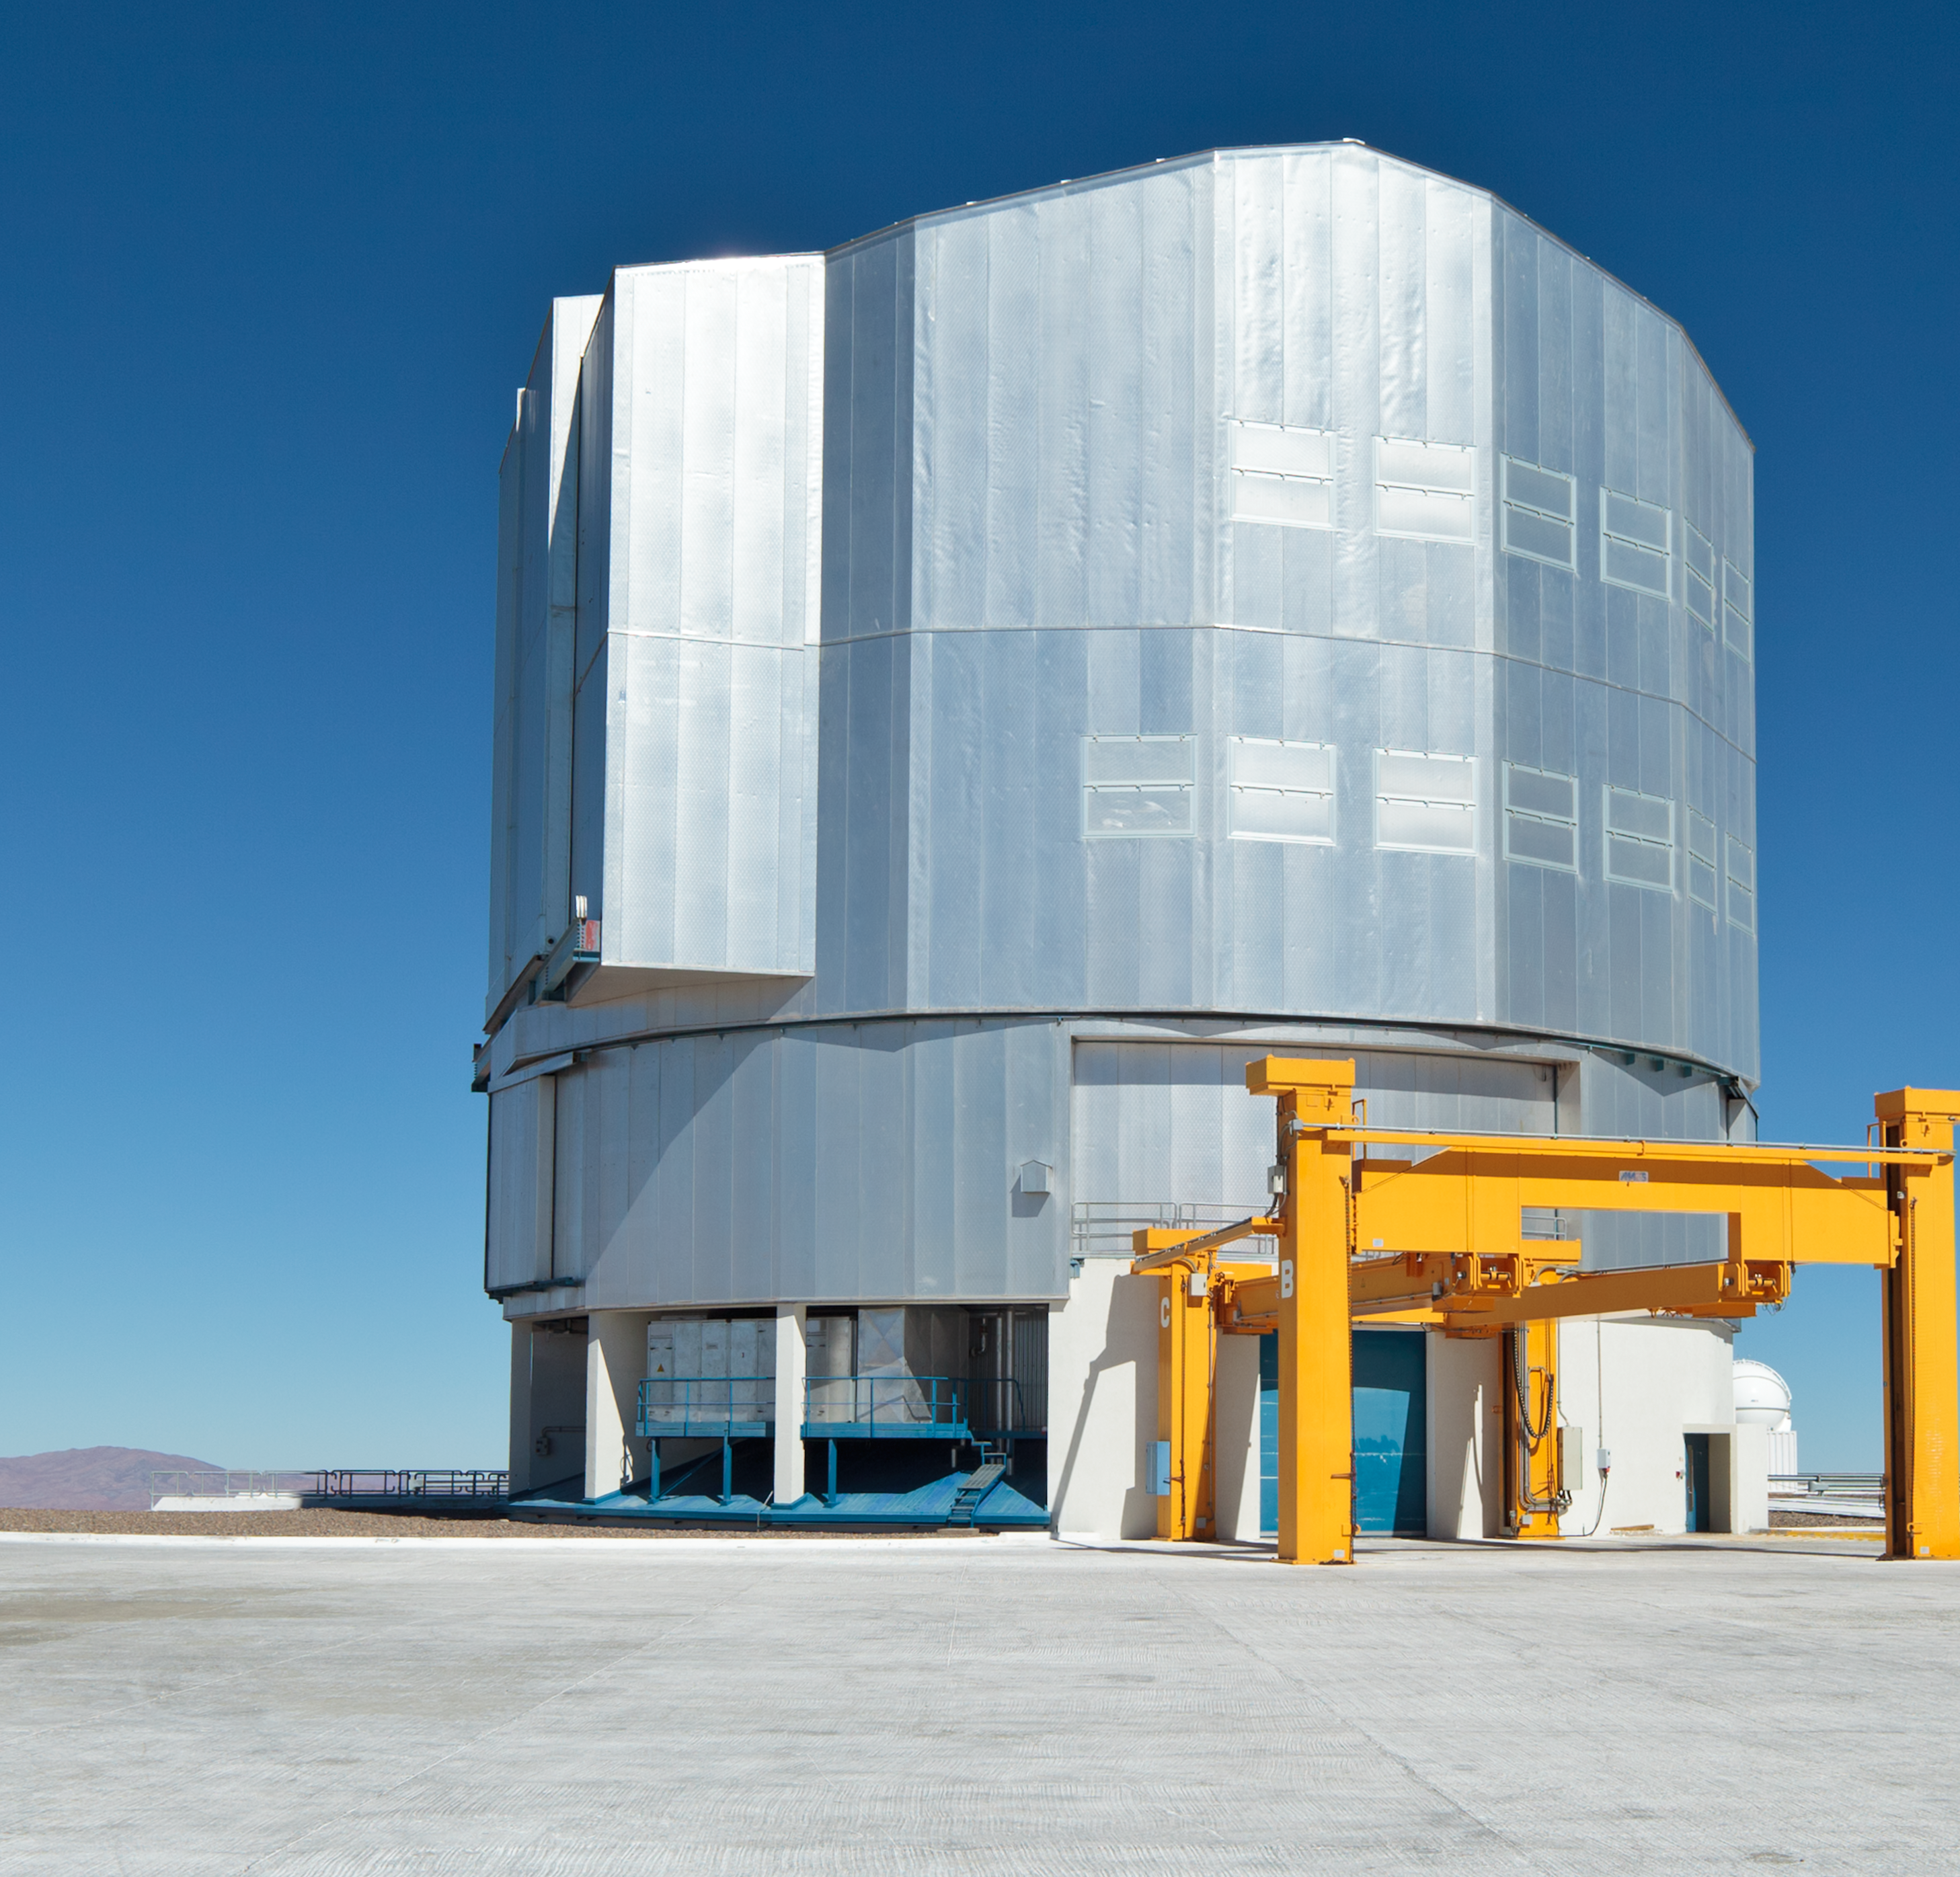

From Antu to Yepun (the present-day image)

This is the present-day image from the Then and Now comparison Picture of the Week: From Antu to Yepun — The construction of the VLT

Credit: ESO